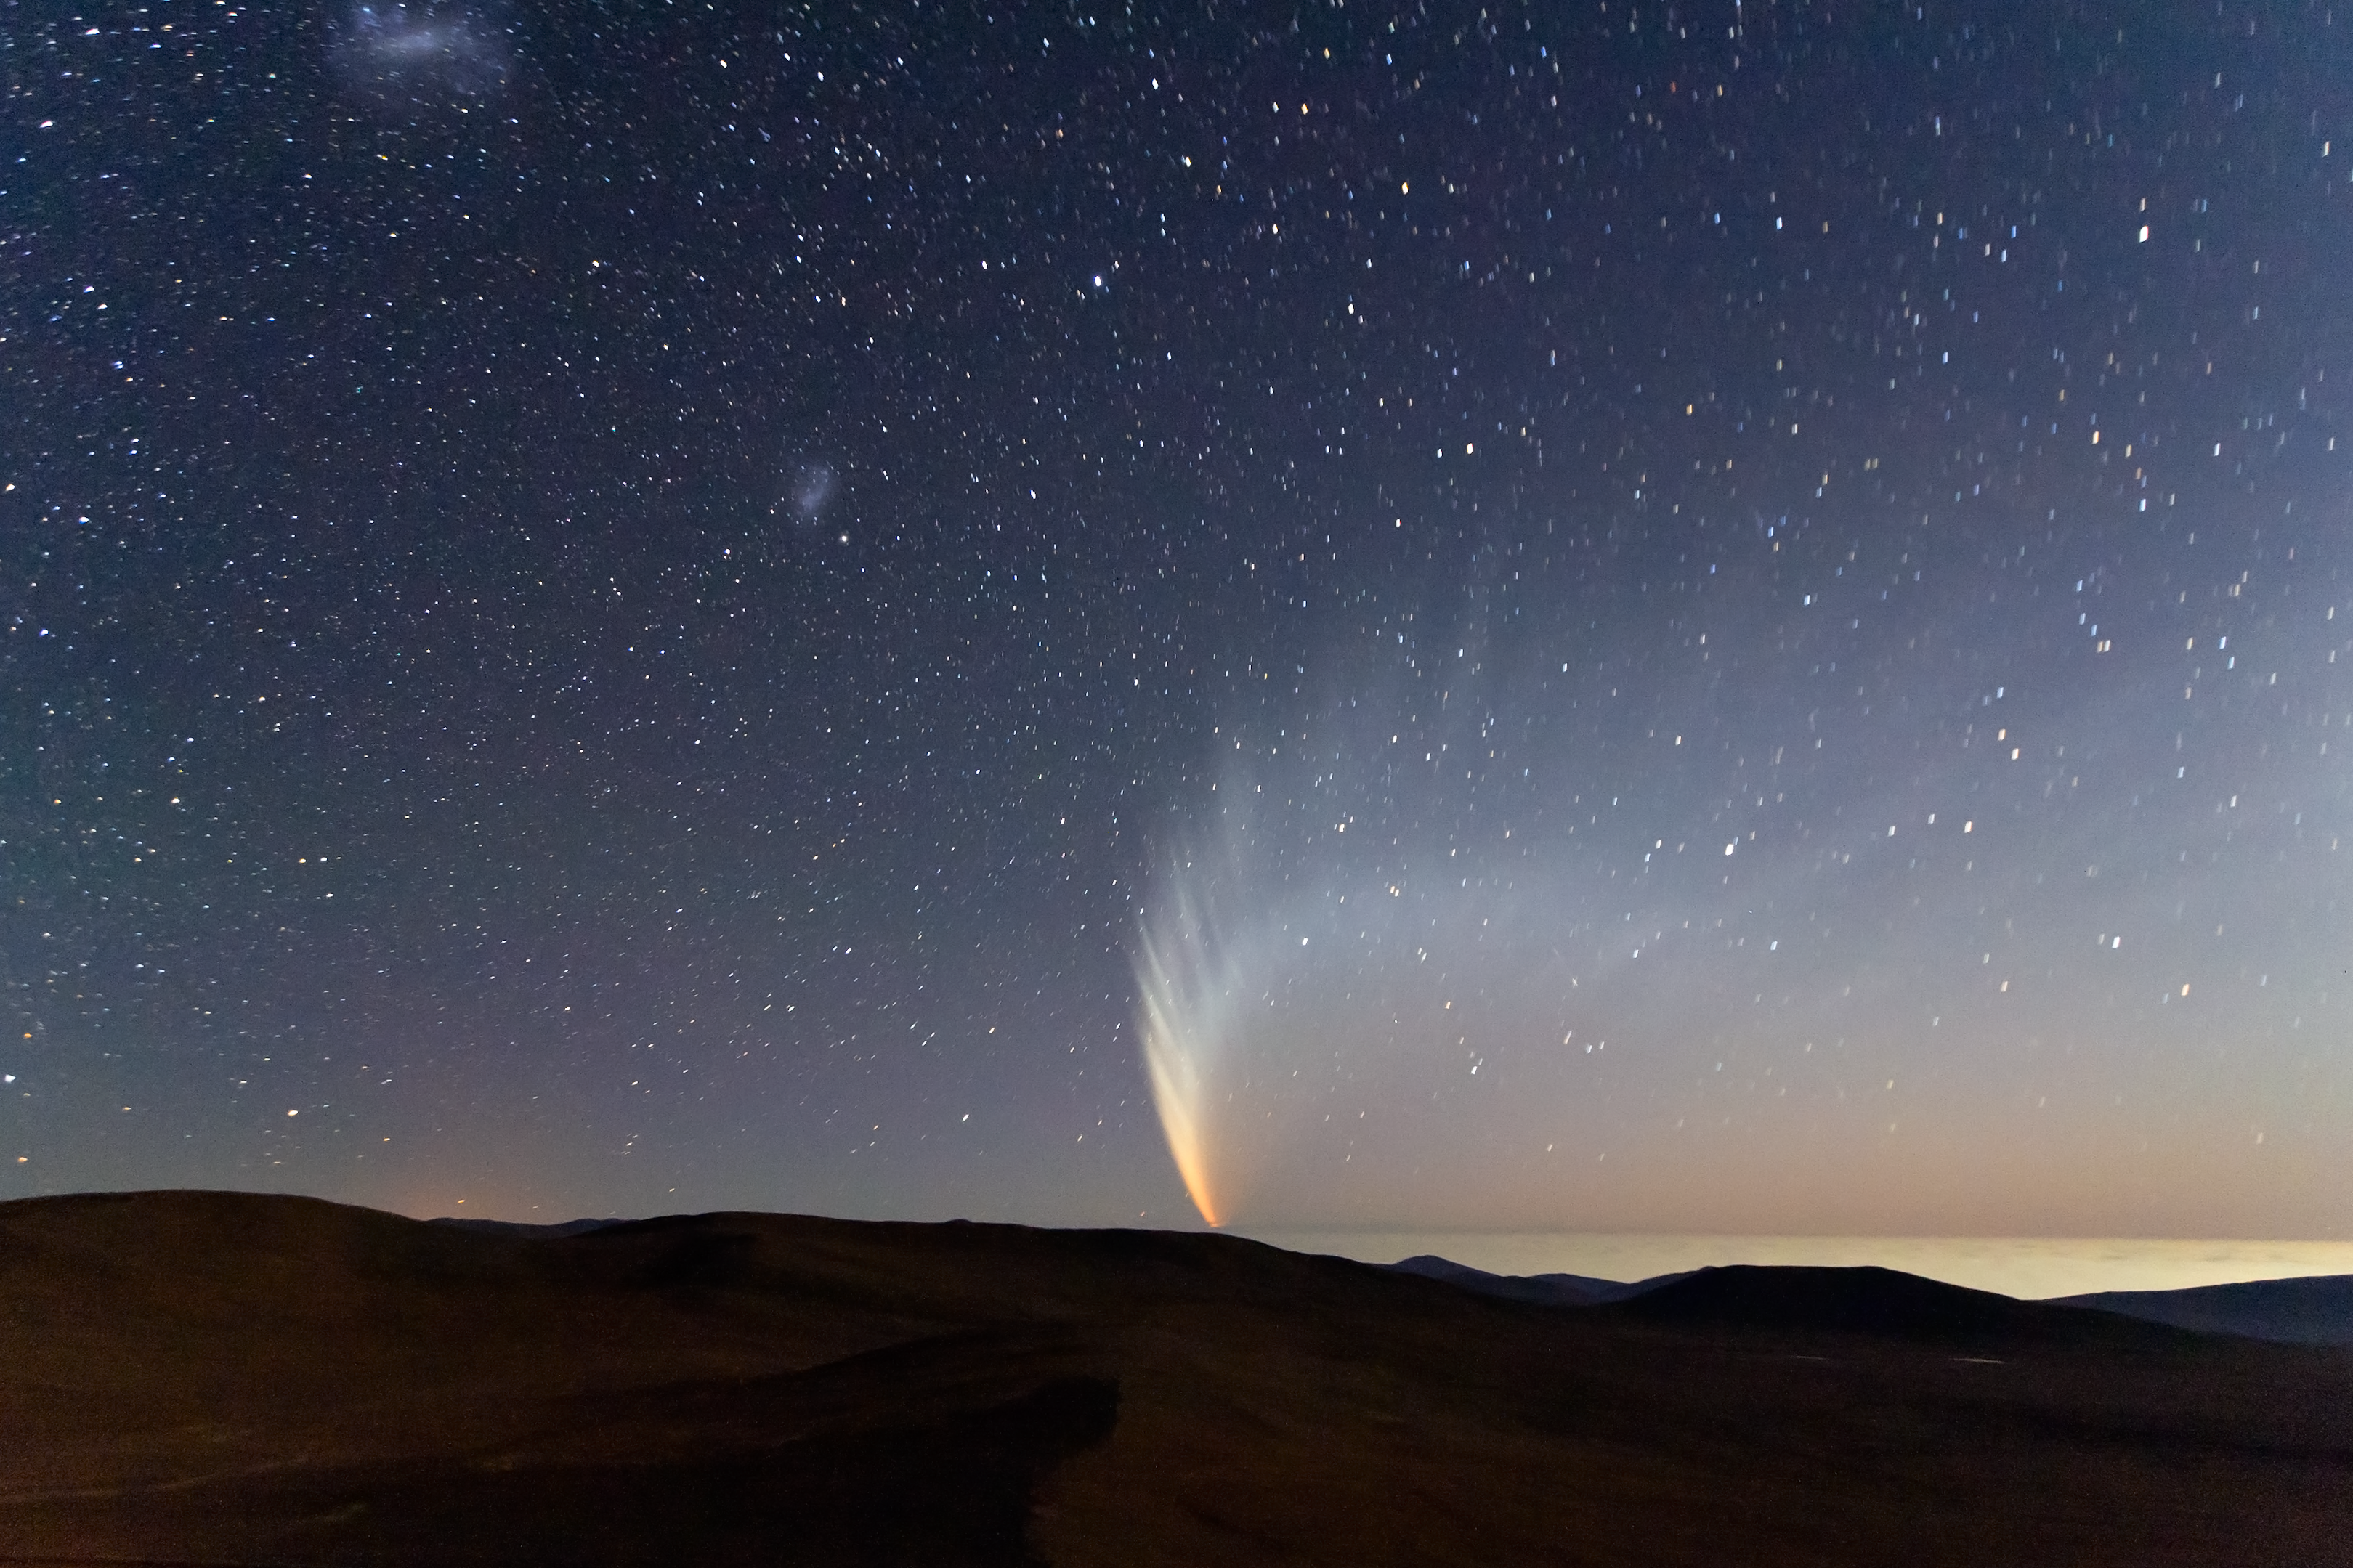

Comet McNaught over the Pacific Ocean

In this extraordinary picture taken from Paranal Observatory, the incomparable view offered by Comet C/2006 P1 (McNaught), which reached its perihelion in January 2007, unexpectedly becoming the brightest comet in the previous 40 years. The majestic comet is setting at twilight over the “sea of clouds” which typically covers the Pacific Ocean, only 12 km away from the observatory. The Small Magellanic Cloud (SMC) is visible on the left of the comet, while the Large Magellanic Cloud (LMC) appears near the upper edge of the picture.

Credit: S. Deiries/ESO